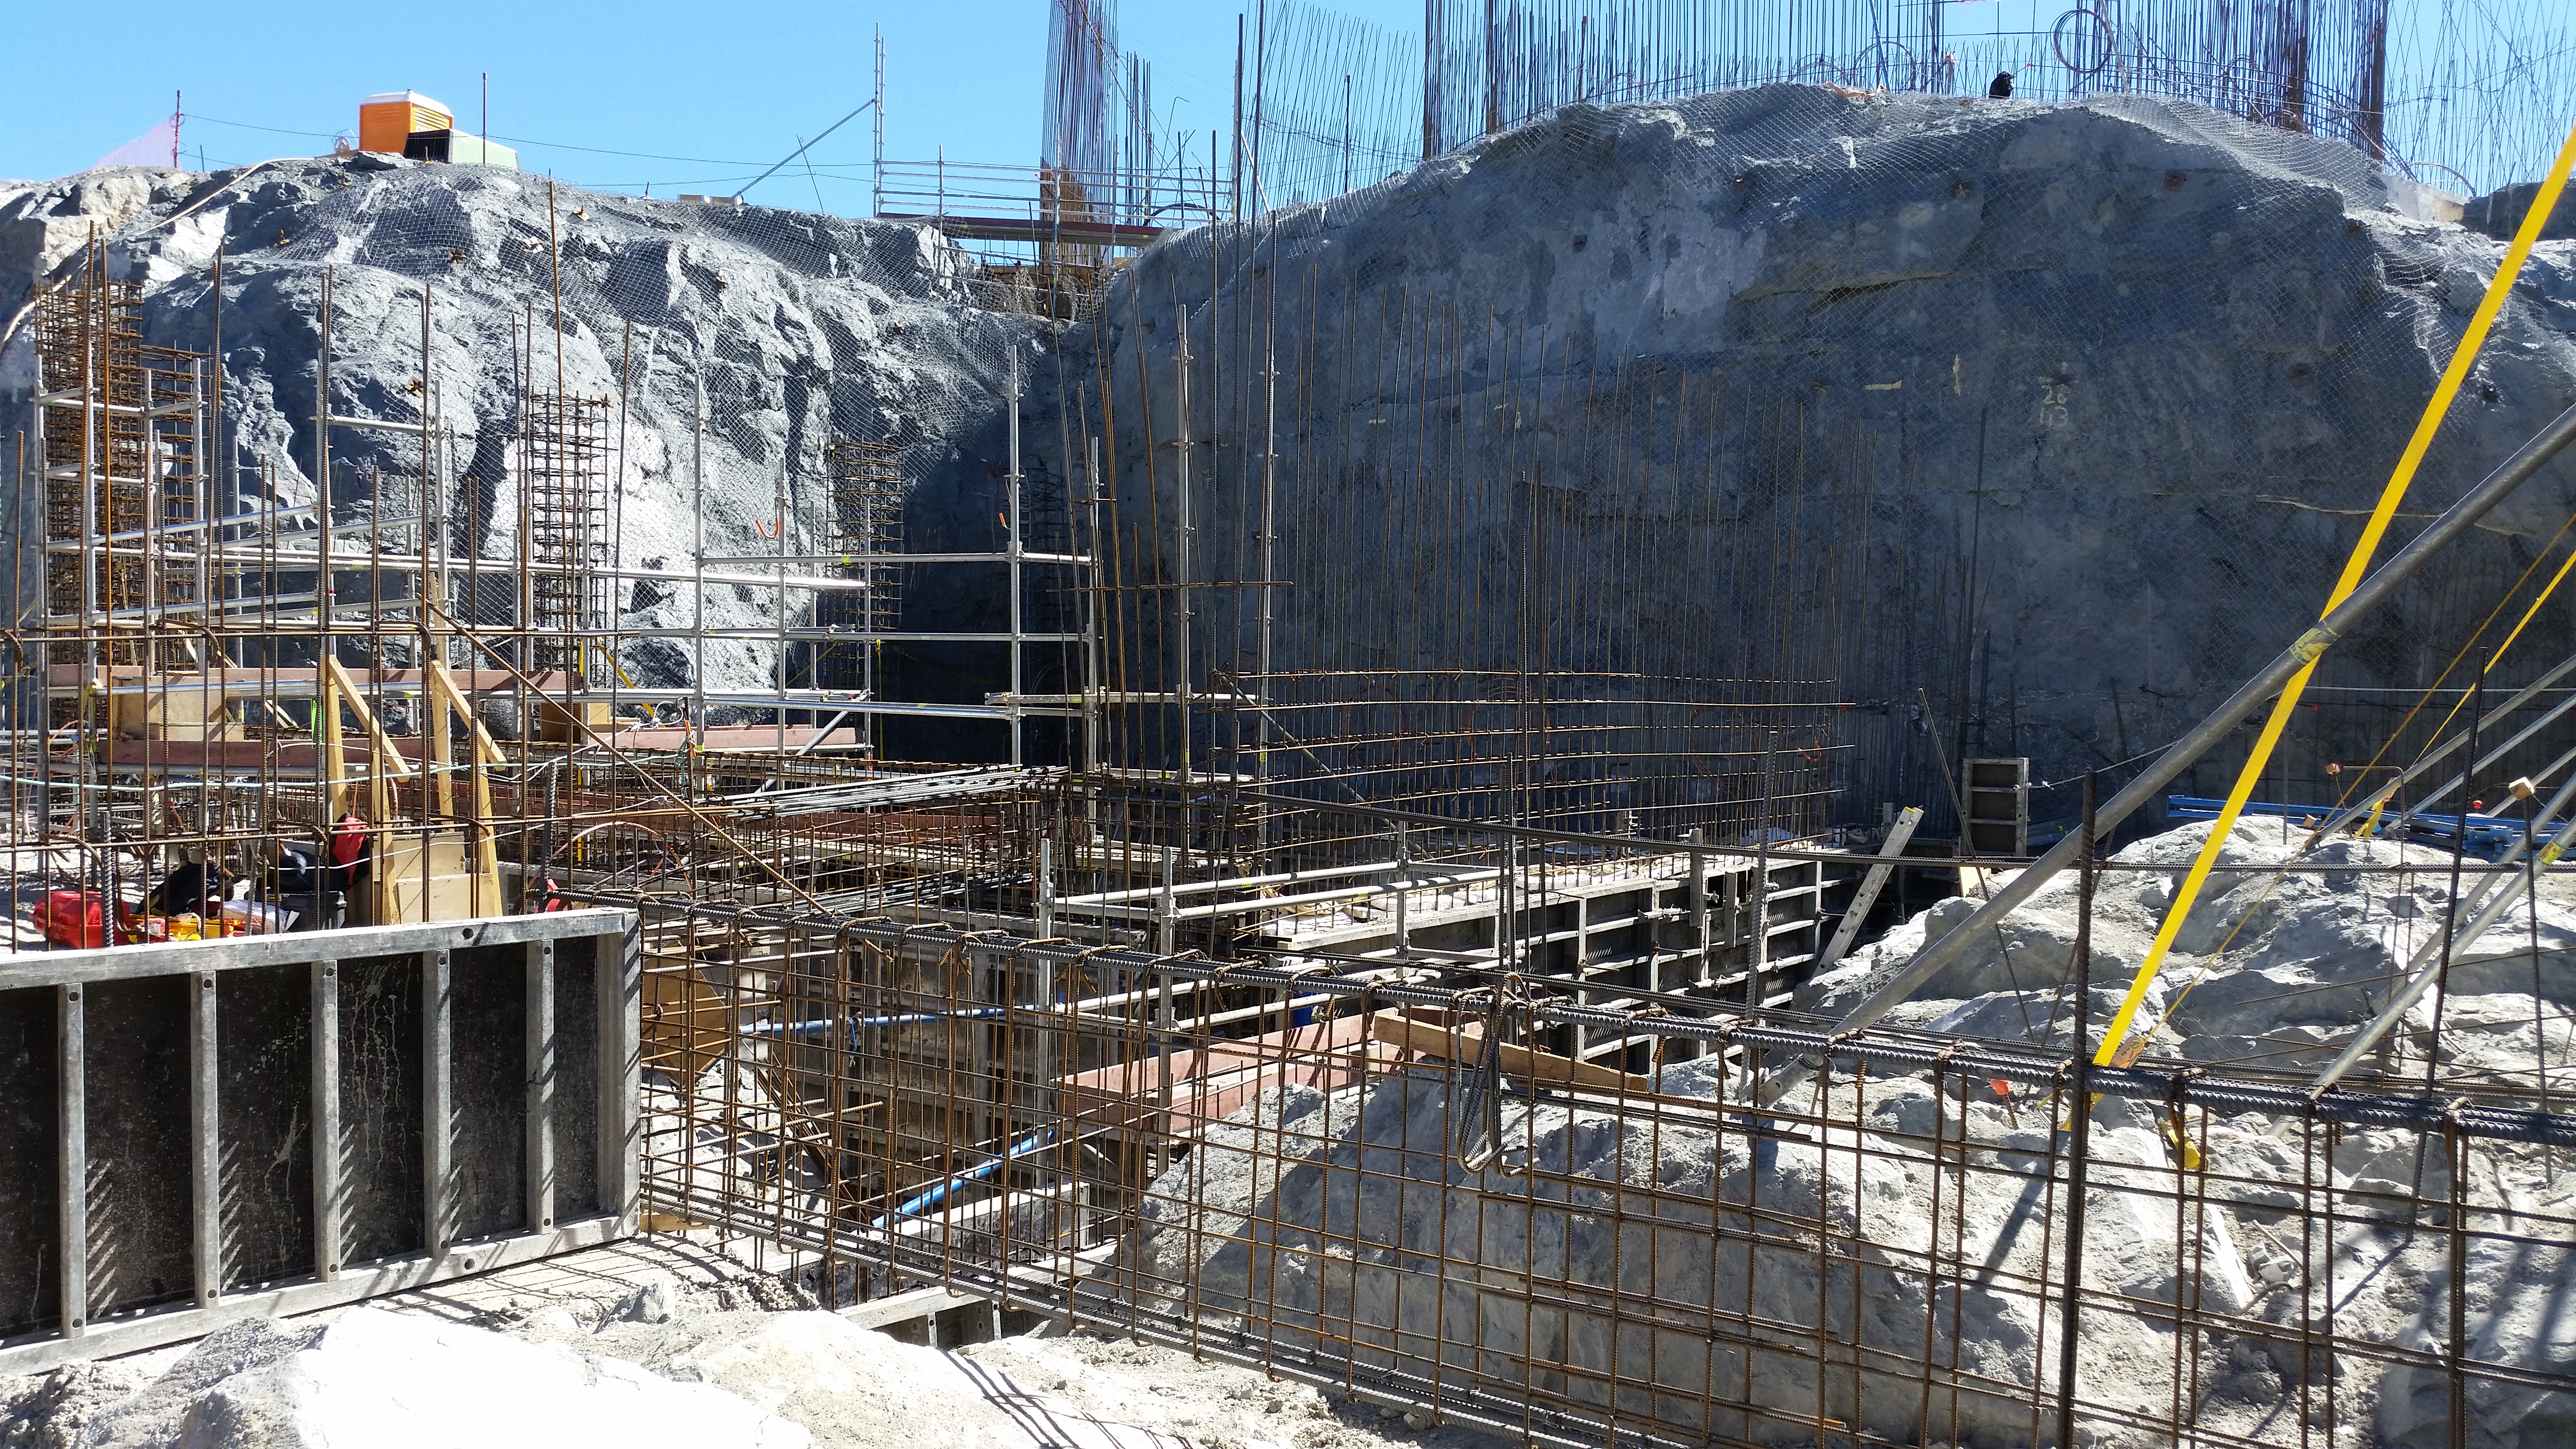

Elevator shaft

Elevator shaft

Credit: Rubin Observatory/NSF/AURA